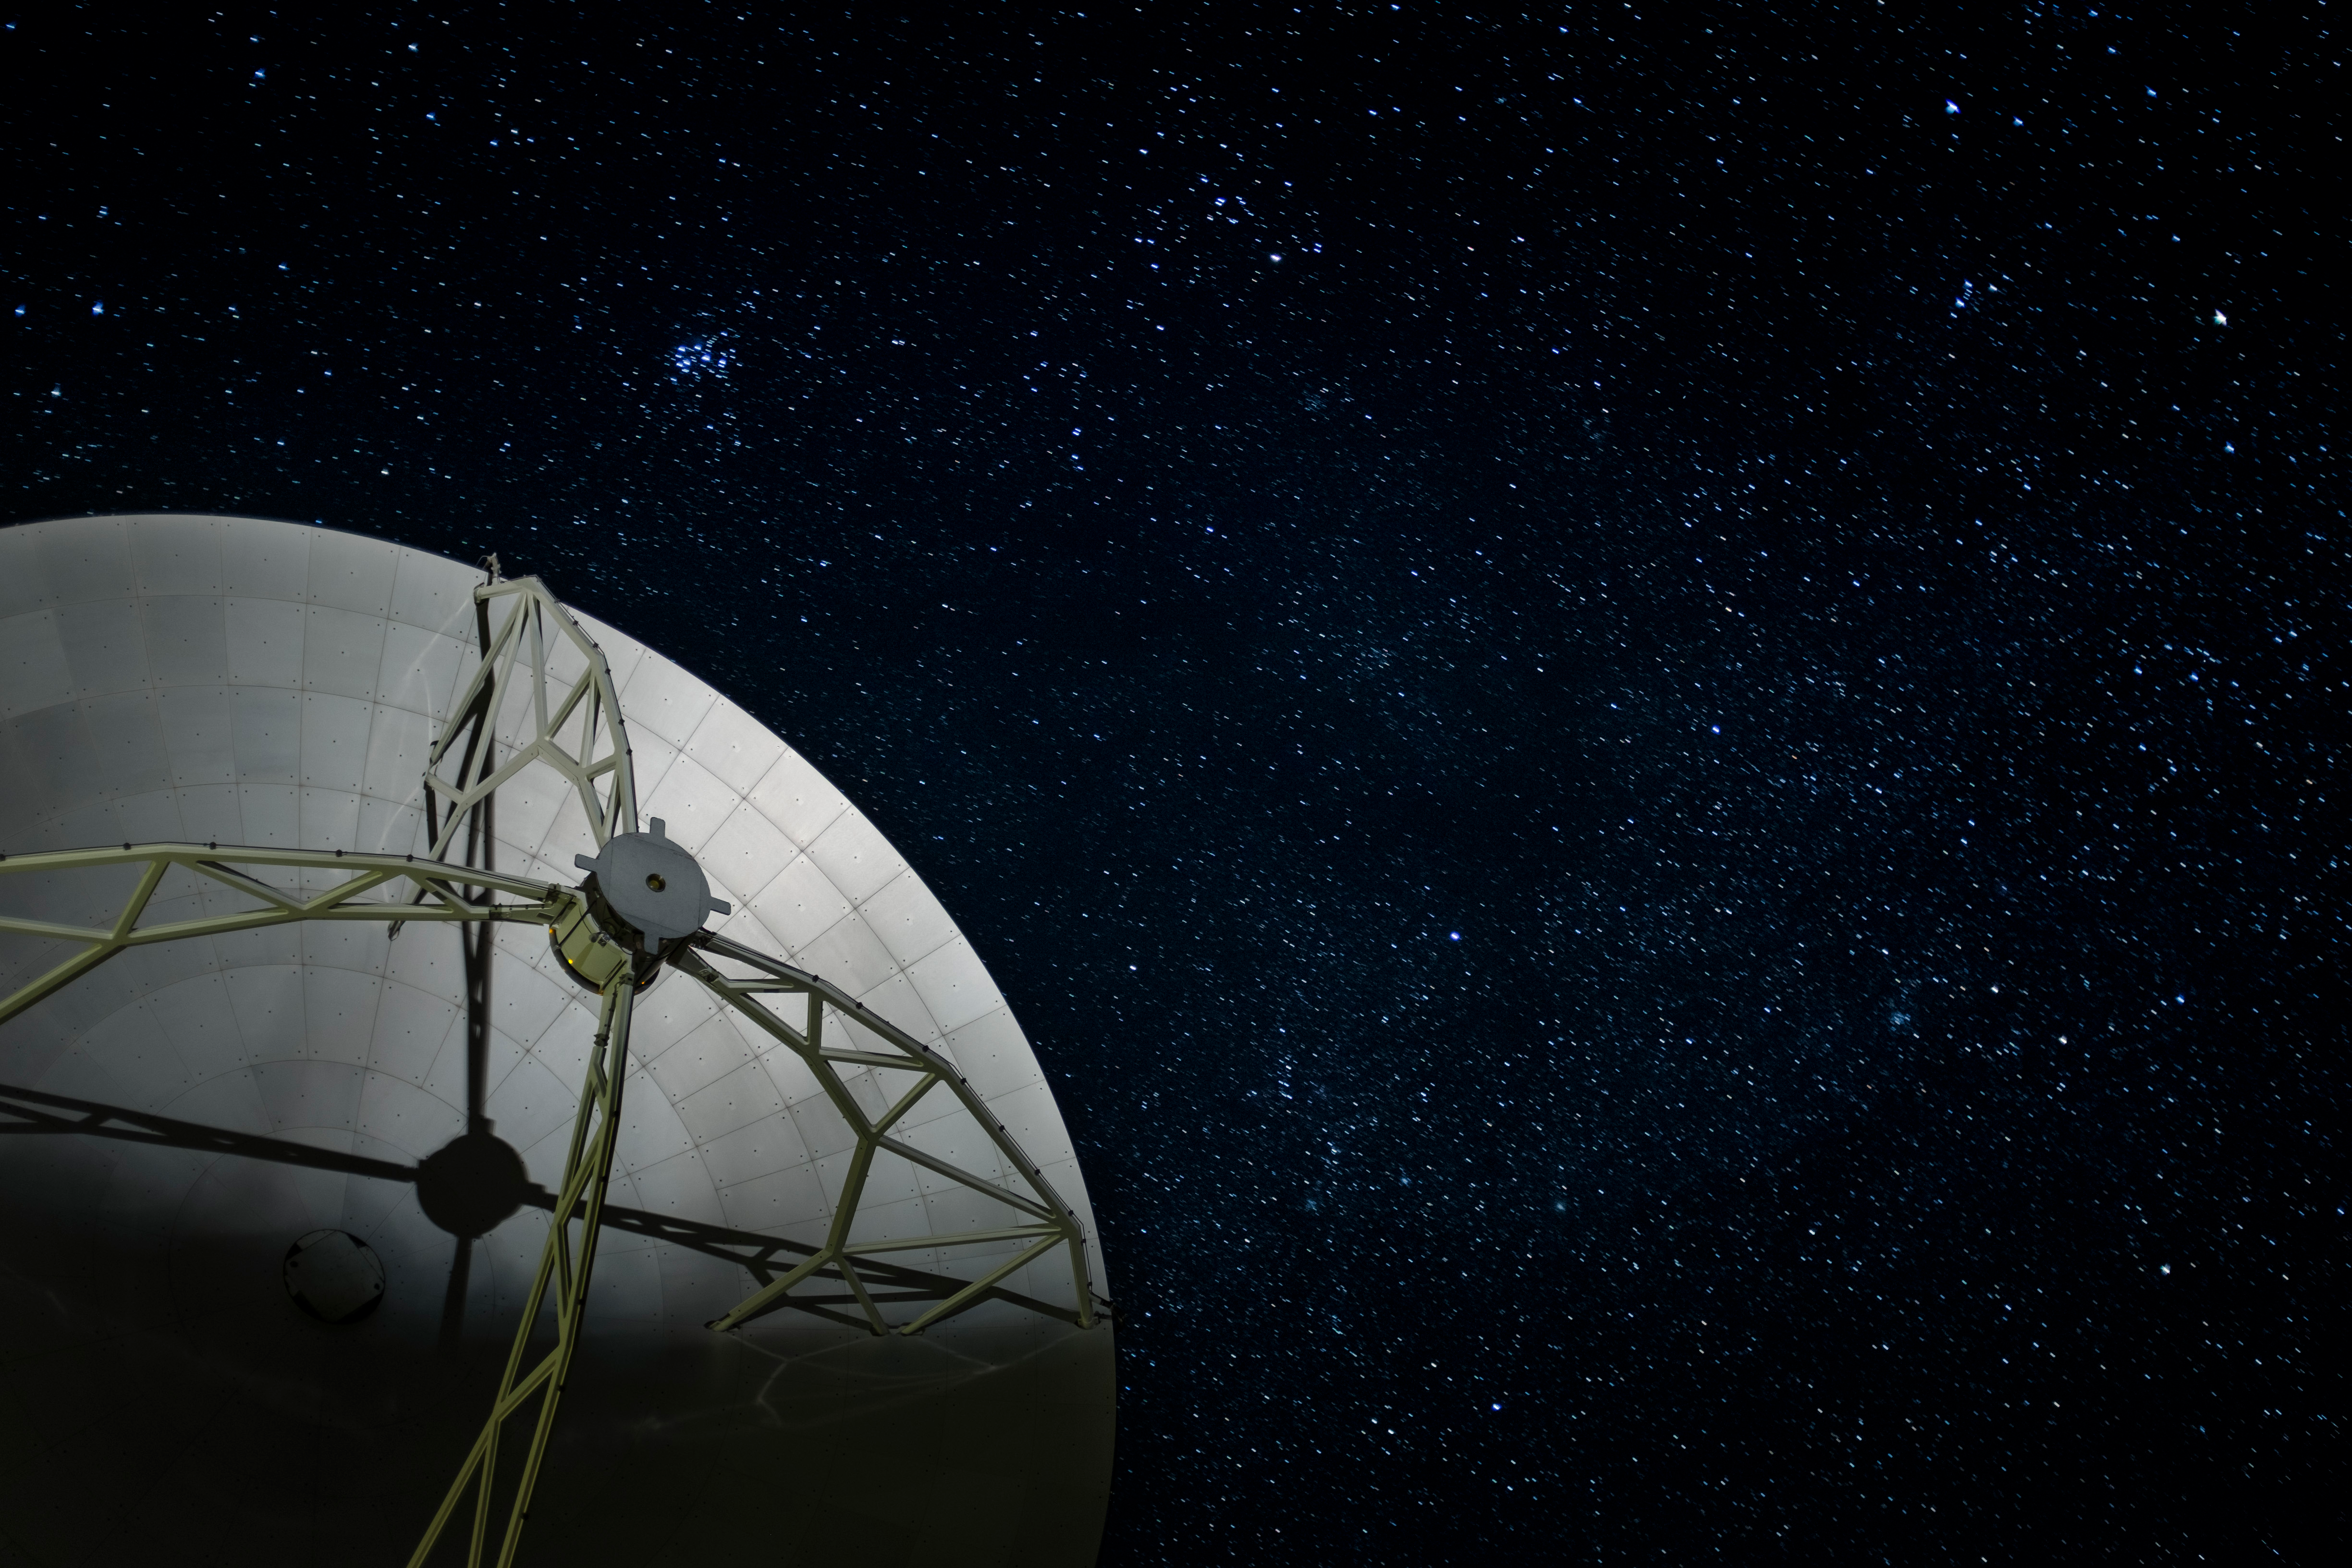

A close up shot of one of the 25 North American ALMA antennas

A close up shot of one of the 25 North American ALMA antennas at night under the incredibly clear skies of the Atacama Desert.

Credit: NRAO/AUI/NSF